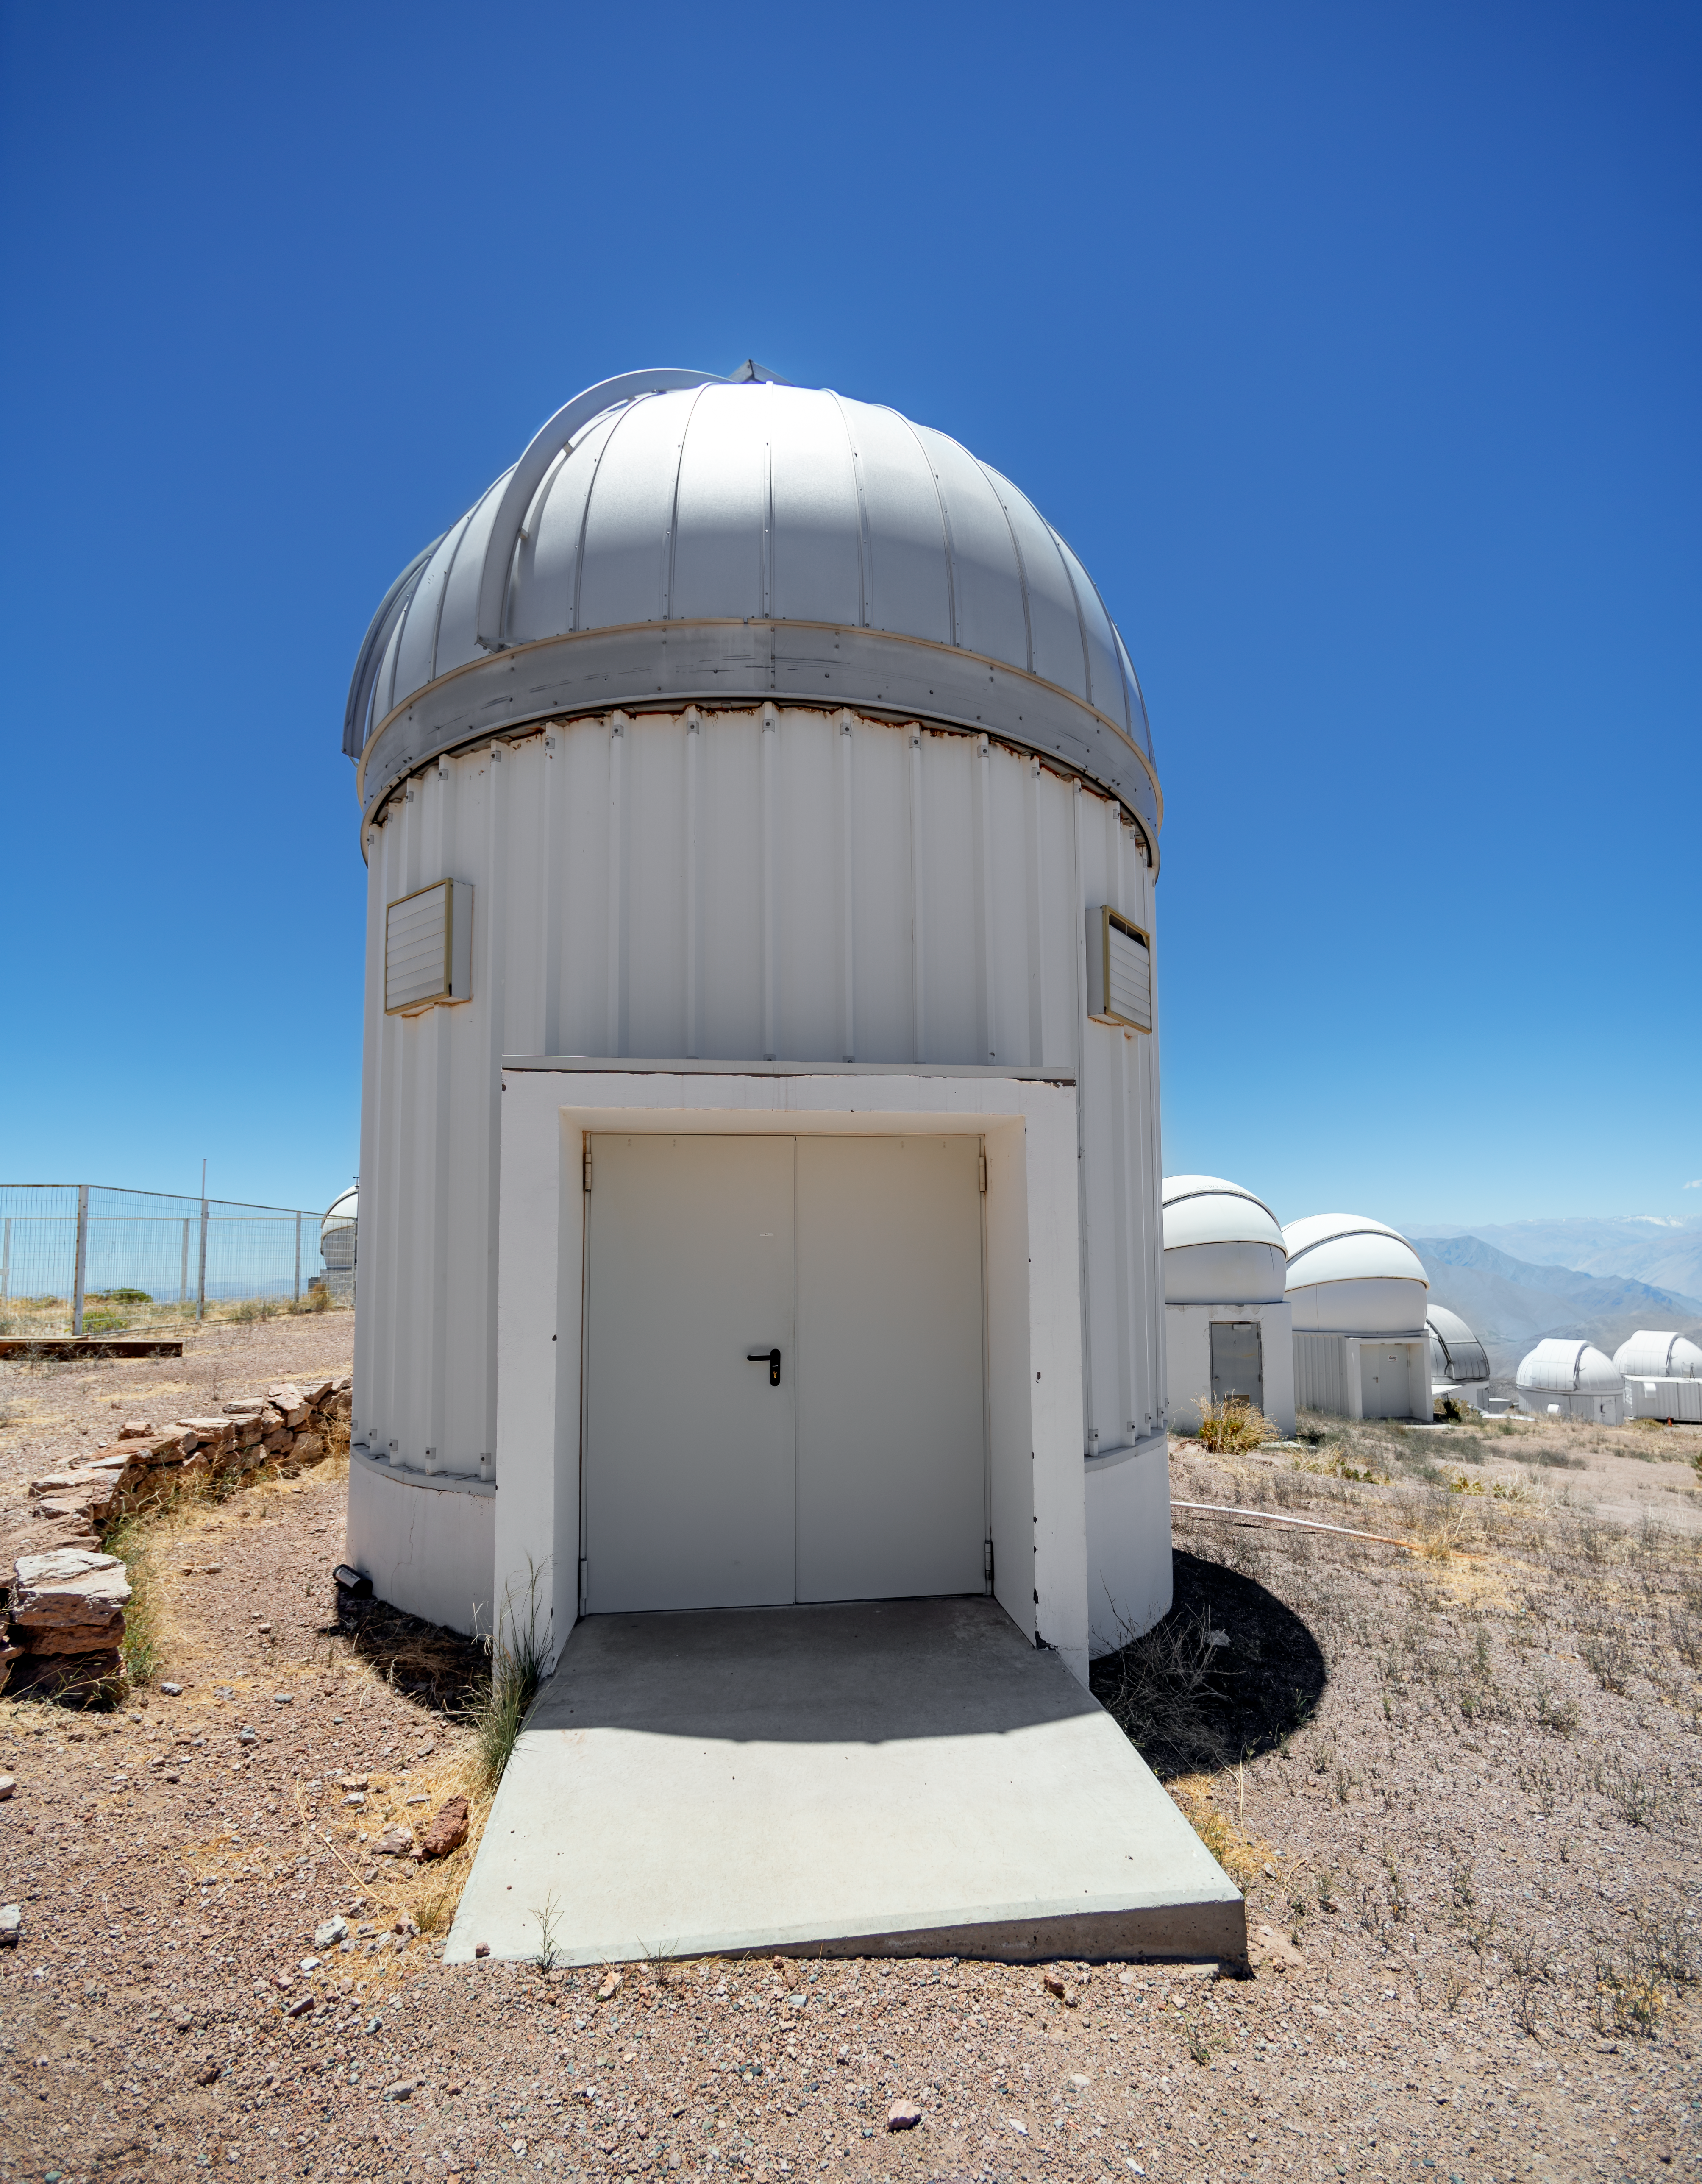

PROMPT Telescope Domes

PROMPT (Panchromatic Robotic Optical Monitoring and Polarimetry Telescopes) dome at Cerro Tololo Inter-American Observatory in Chile.

Credit: CTIO/NOIRLab/NSF/AURA